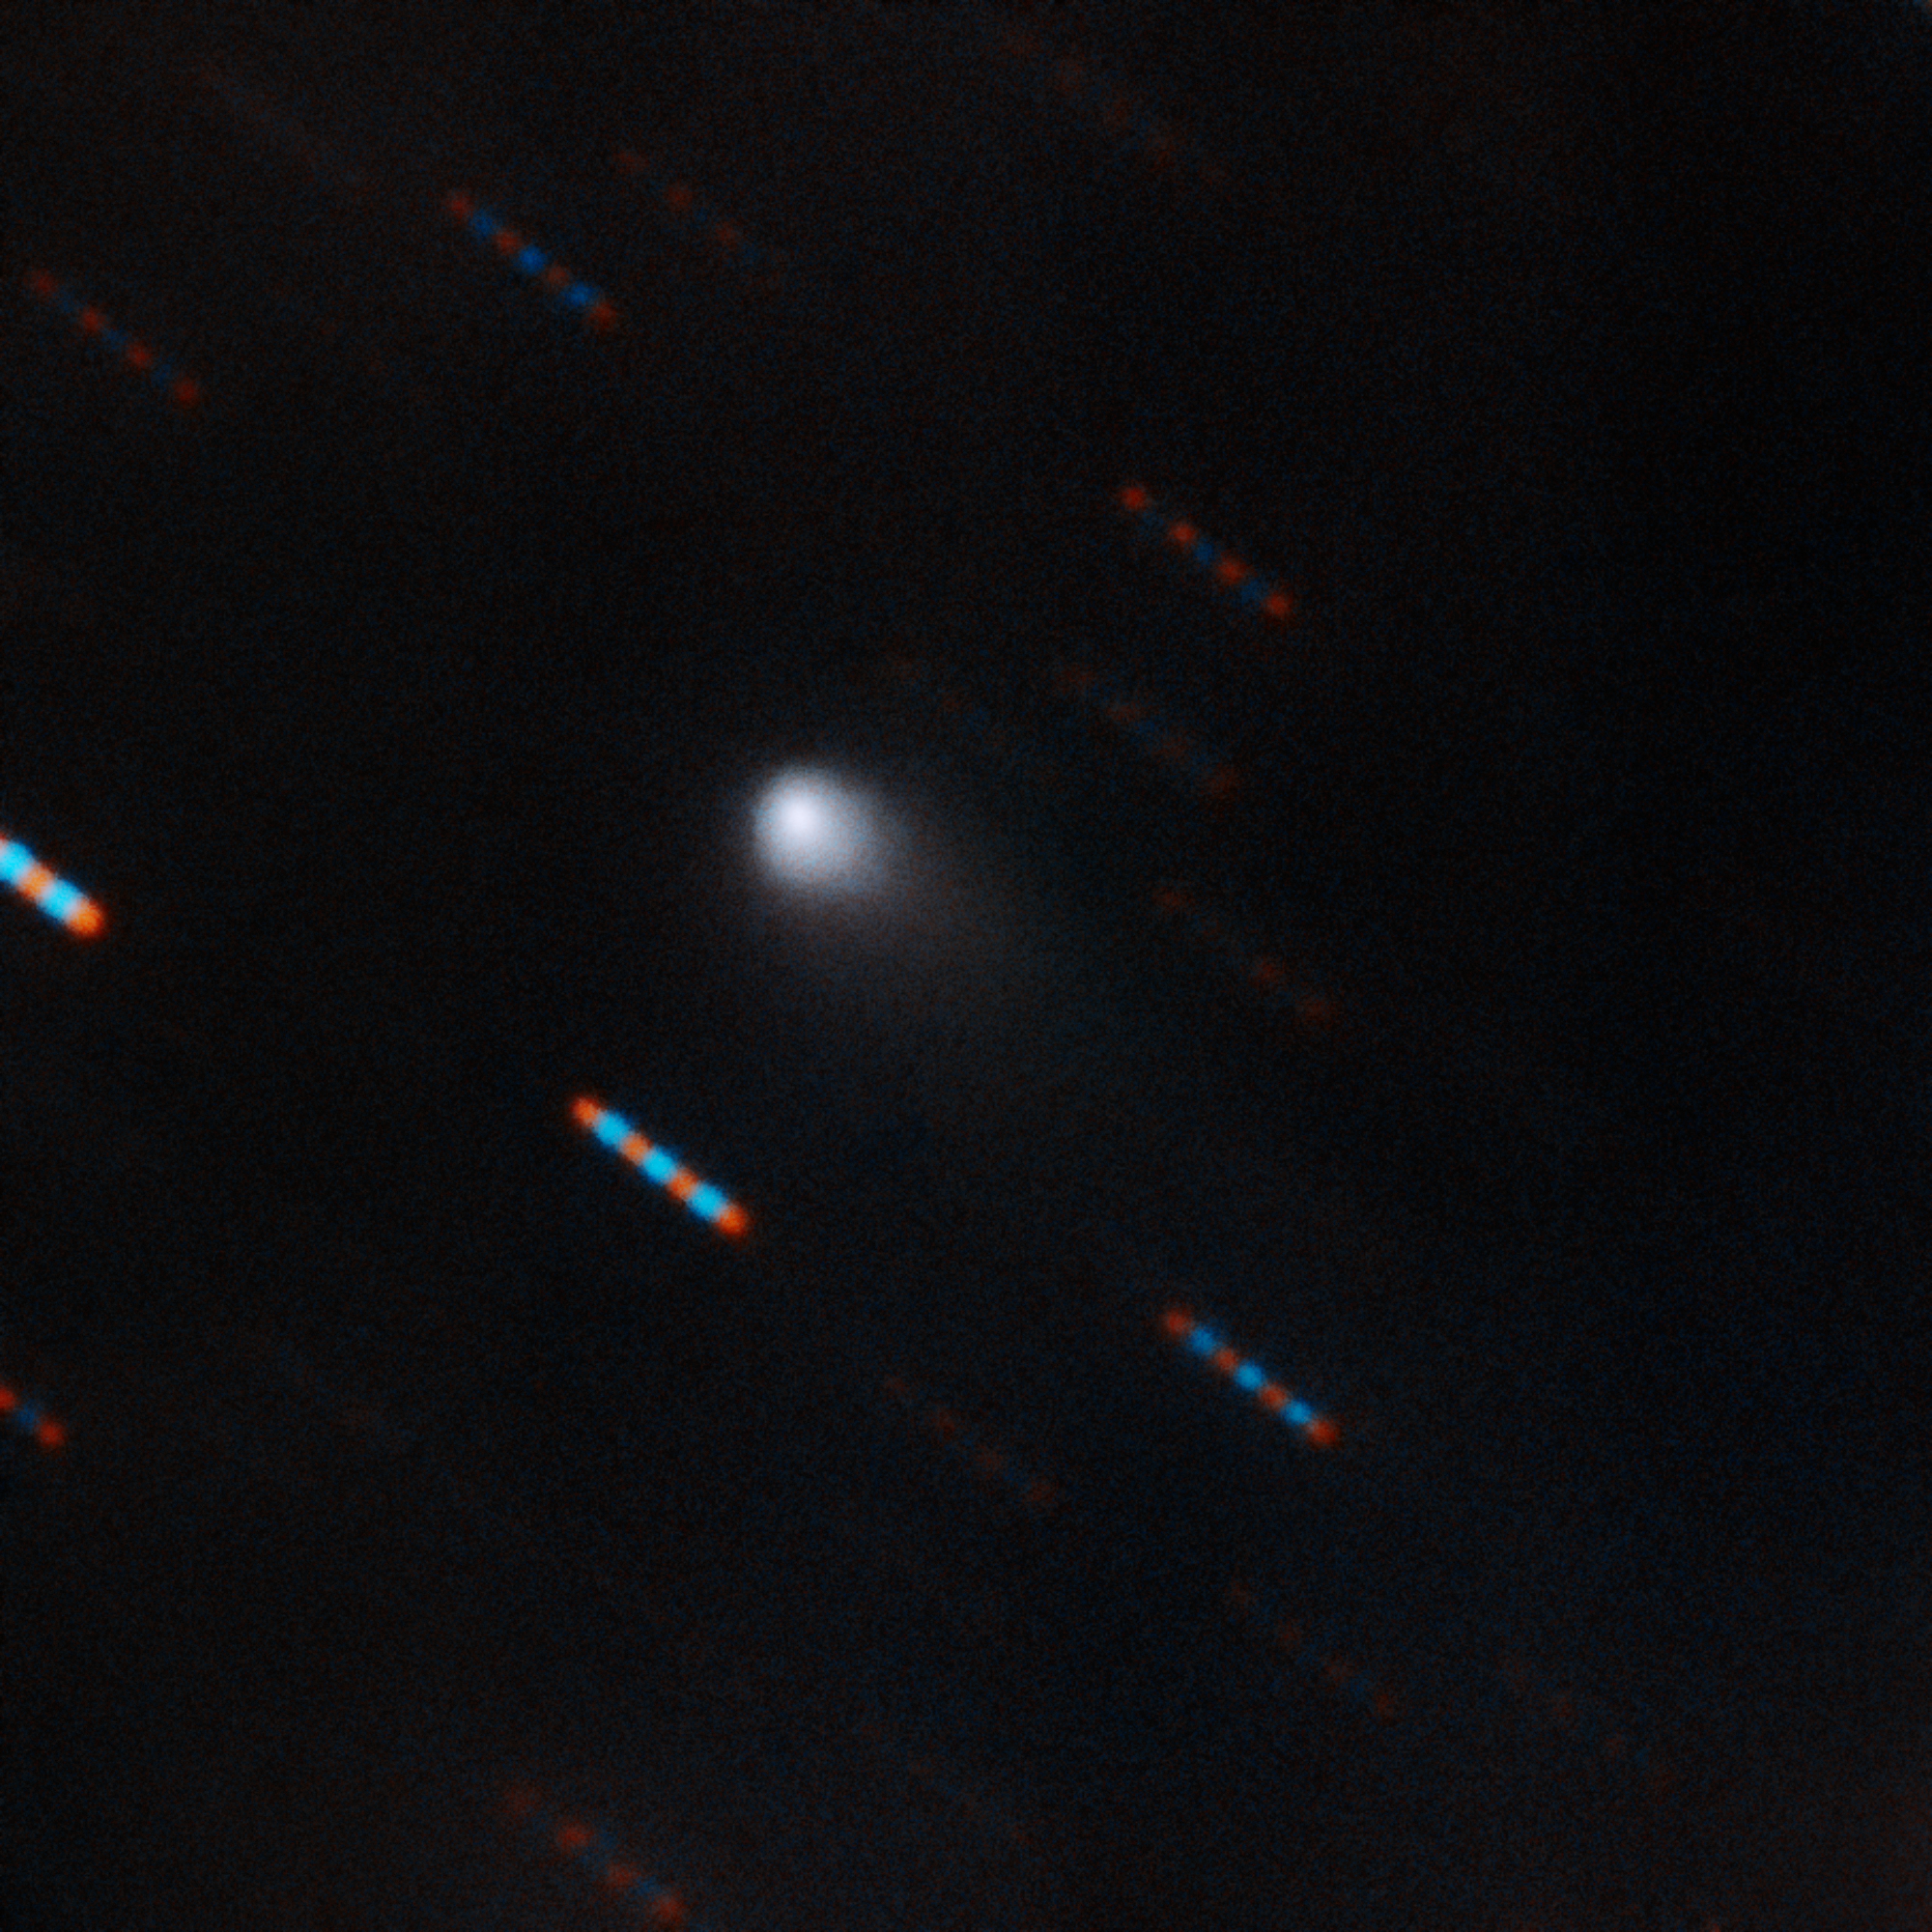

New Interstellar Visitor: 2I/Borisov imaged with Gemini

The first-ever comet from beyond our Solar System, as imaged by the Gemini Observatory. The image of the newly discovered object, named 2I/Borisov, was obtained on the night of 9–10 September 2019 using the Gemini Multi-Object Spectrograph on the Gemini North Telescope on Hawaii’s Mauna Kea.

Credit: Gemini Observatory/NSF/AURA